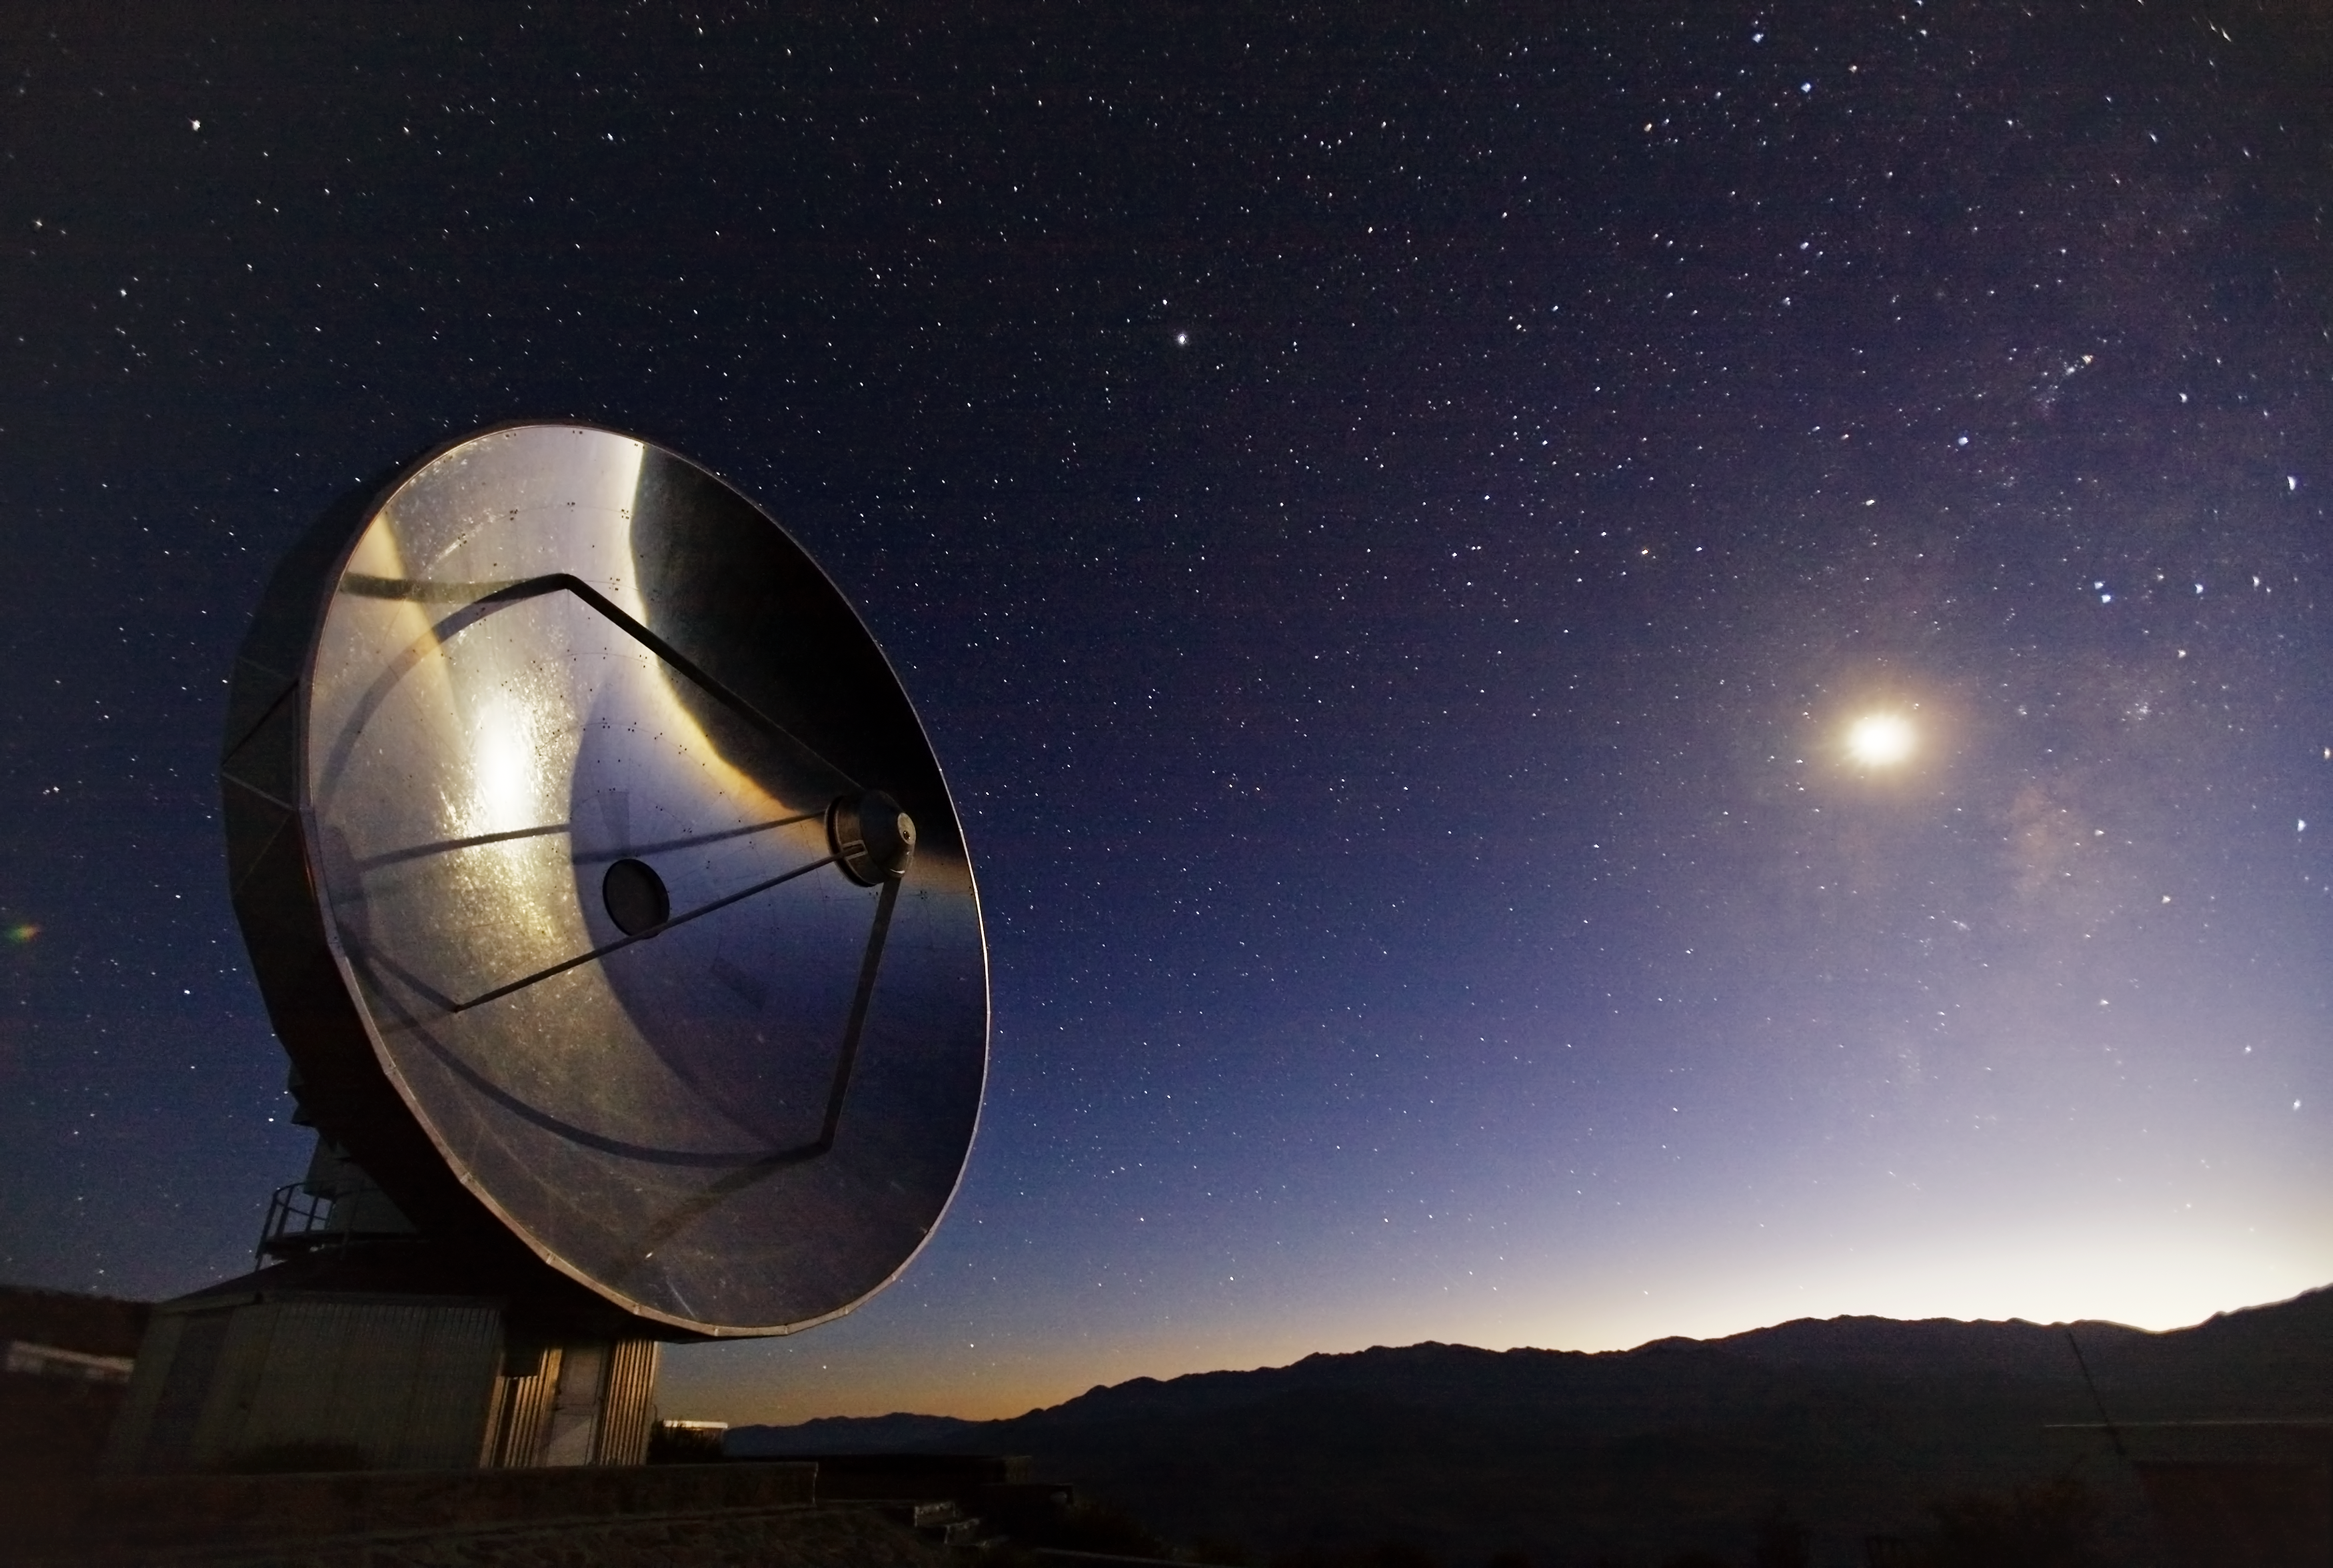

SEST at La Silla

Image of the Swedish-ESO 15m Submillimeter Telescope (SEST) at ESO's La Silla Observatory, located on the outskirts of the Chilean Atacama Desert, 600 km north of Santiago de Chile and at an altitude of 2400 metres. The photo was taken by Stefan Seip, one of the ESO Photo Ambassadors.

Credit: ESO/S. Seip